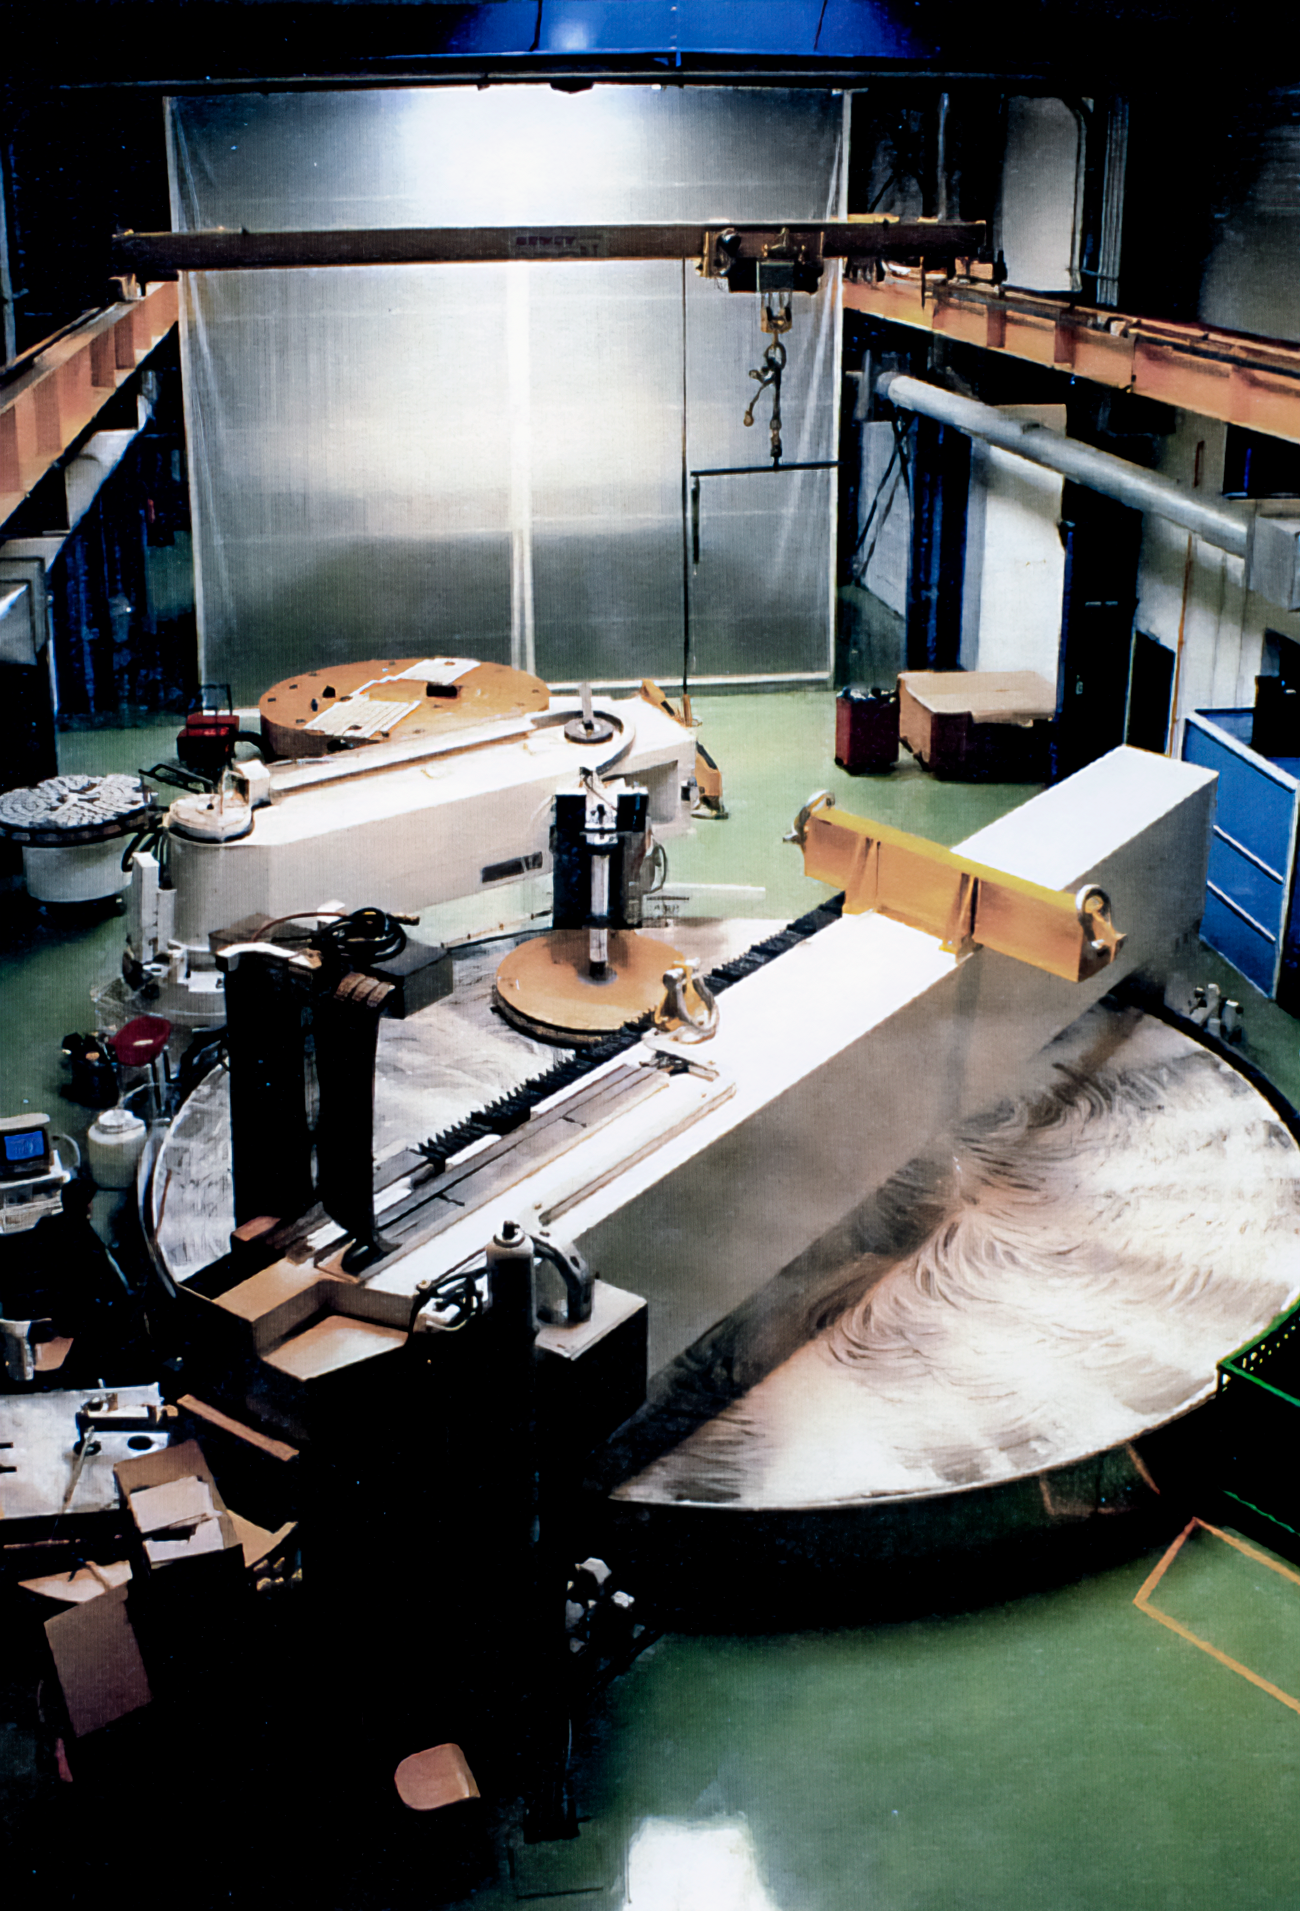

Gemini Activities

Activities related to the construction and commissioning of the twin International Gemini Observatory telescopes in 1994.

Credit: International Gemini Observatory/NOIRLab/NSF/AURA